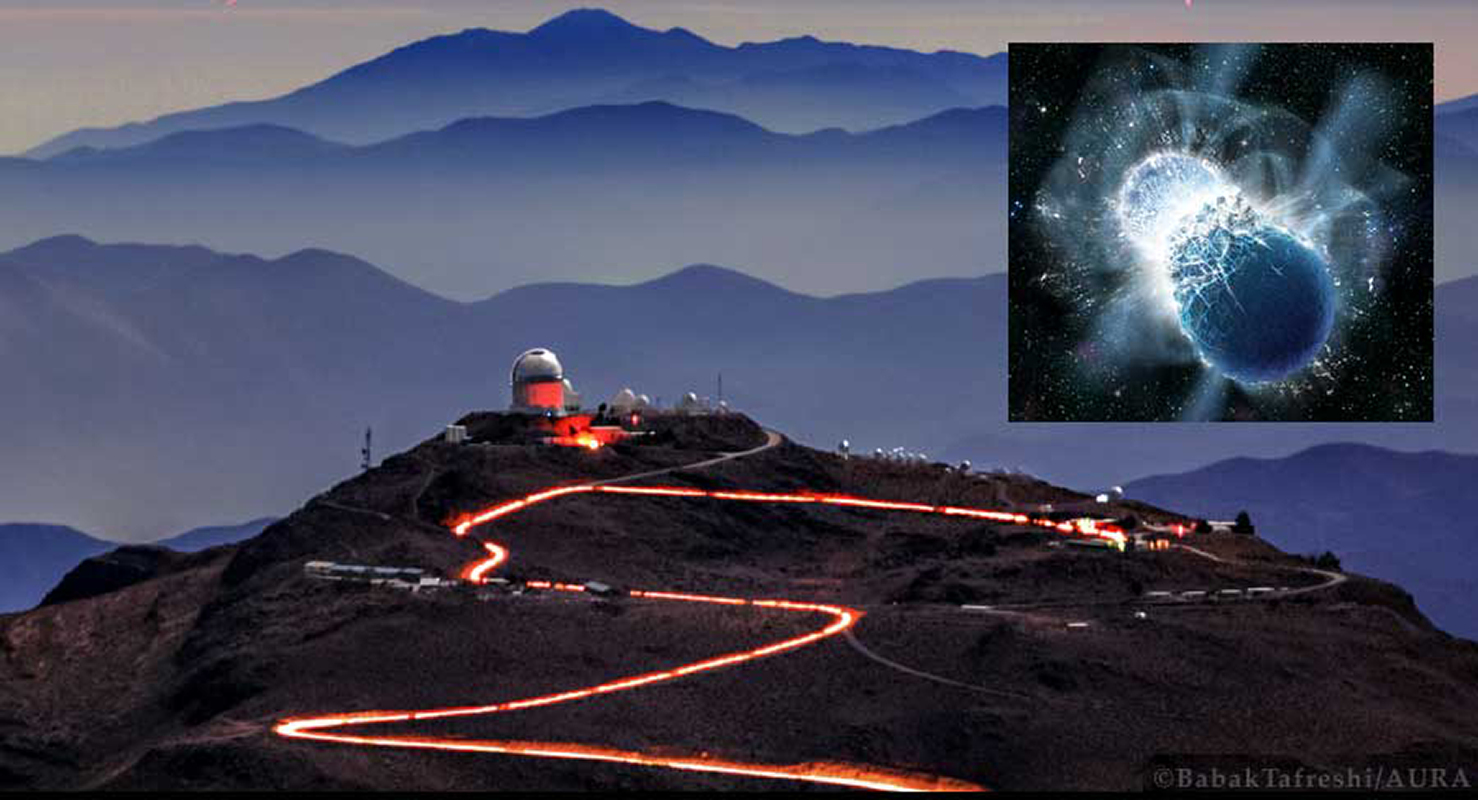

That Gold on Your Finger May Be Dust from a Neutron Star

Telescopes pinpoint optical glow of a binary neutron star merger detected in gravitational waves The precious elements in our Earth-bound bling are thought to have been forged in ancient fiery cataclysms, when pairs of neutron stars spiraled together and merged into black holes. Telescopes at CTIO recently pinpointed and studied the light from such a merger. The first optical counterpart to a gravitational wave detection, the discovery confirms that merging neutron star binaries are indeed major cosmic production sites of rare heavy elements.

Credit: Babak Tafreshi; Inset: Dana Berry, SkyWorks Digital, Inc.